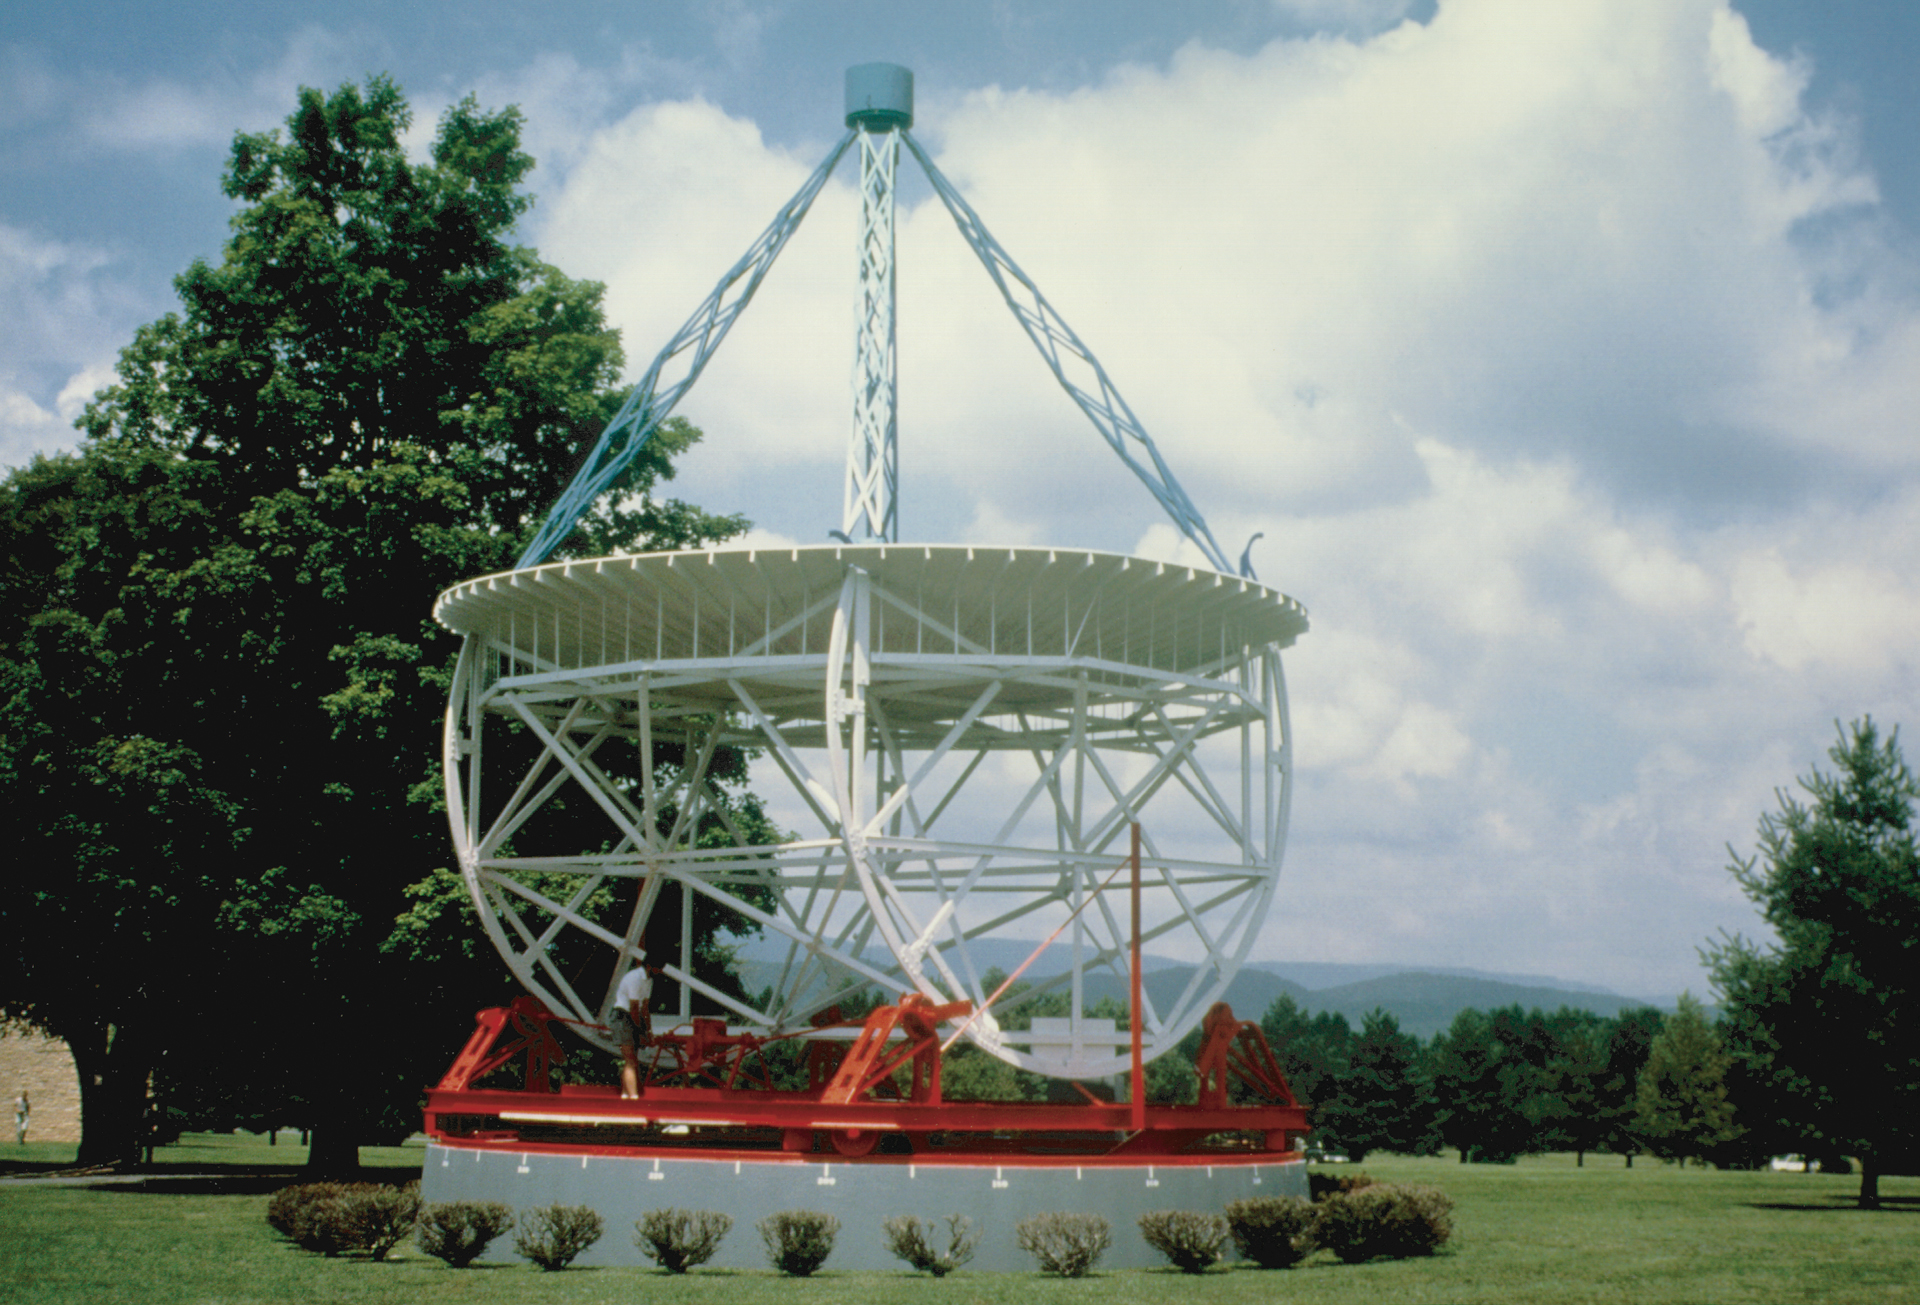

Grote Reber's Telescope

Credit: NRAO/AUI/NSF